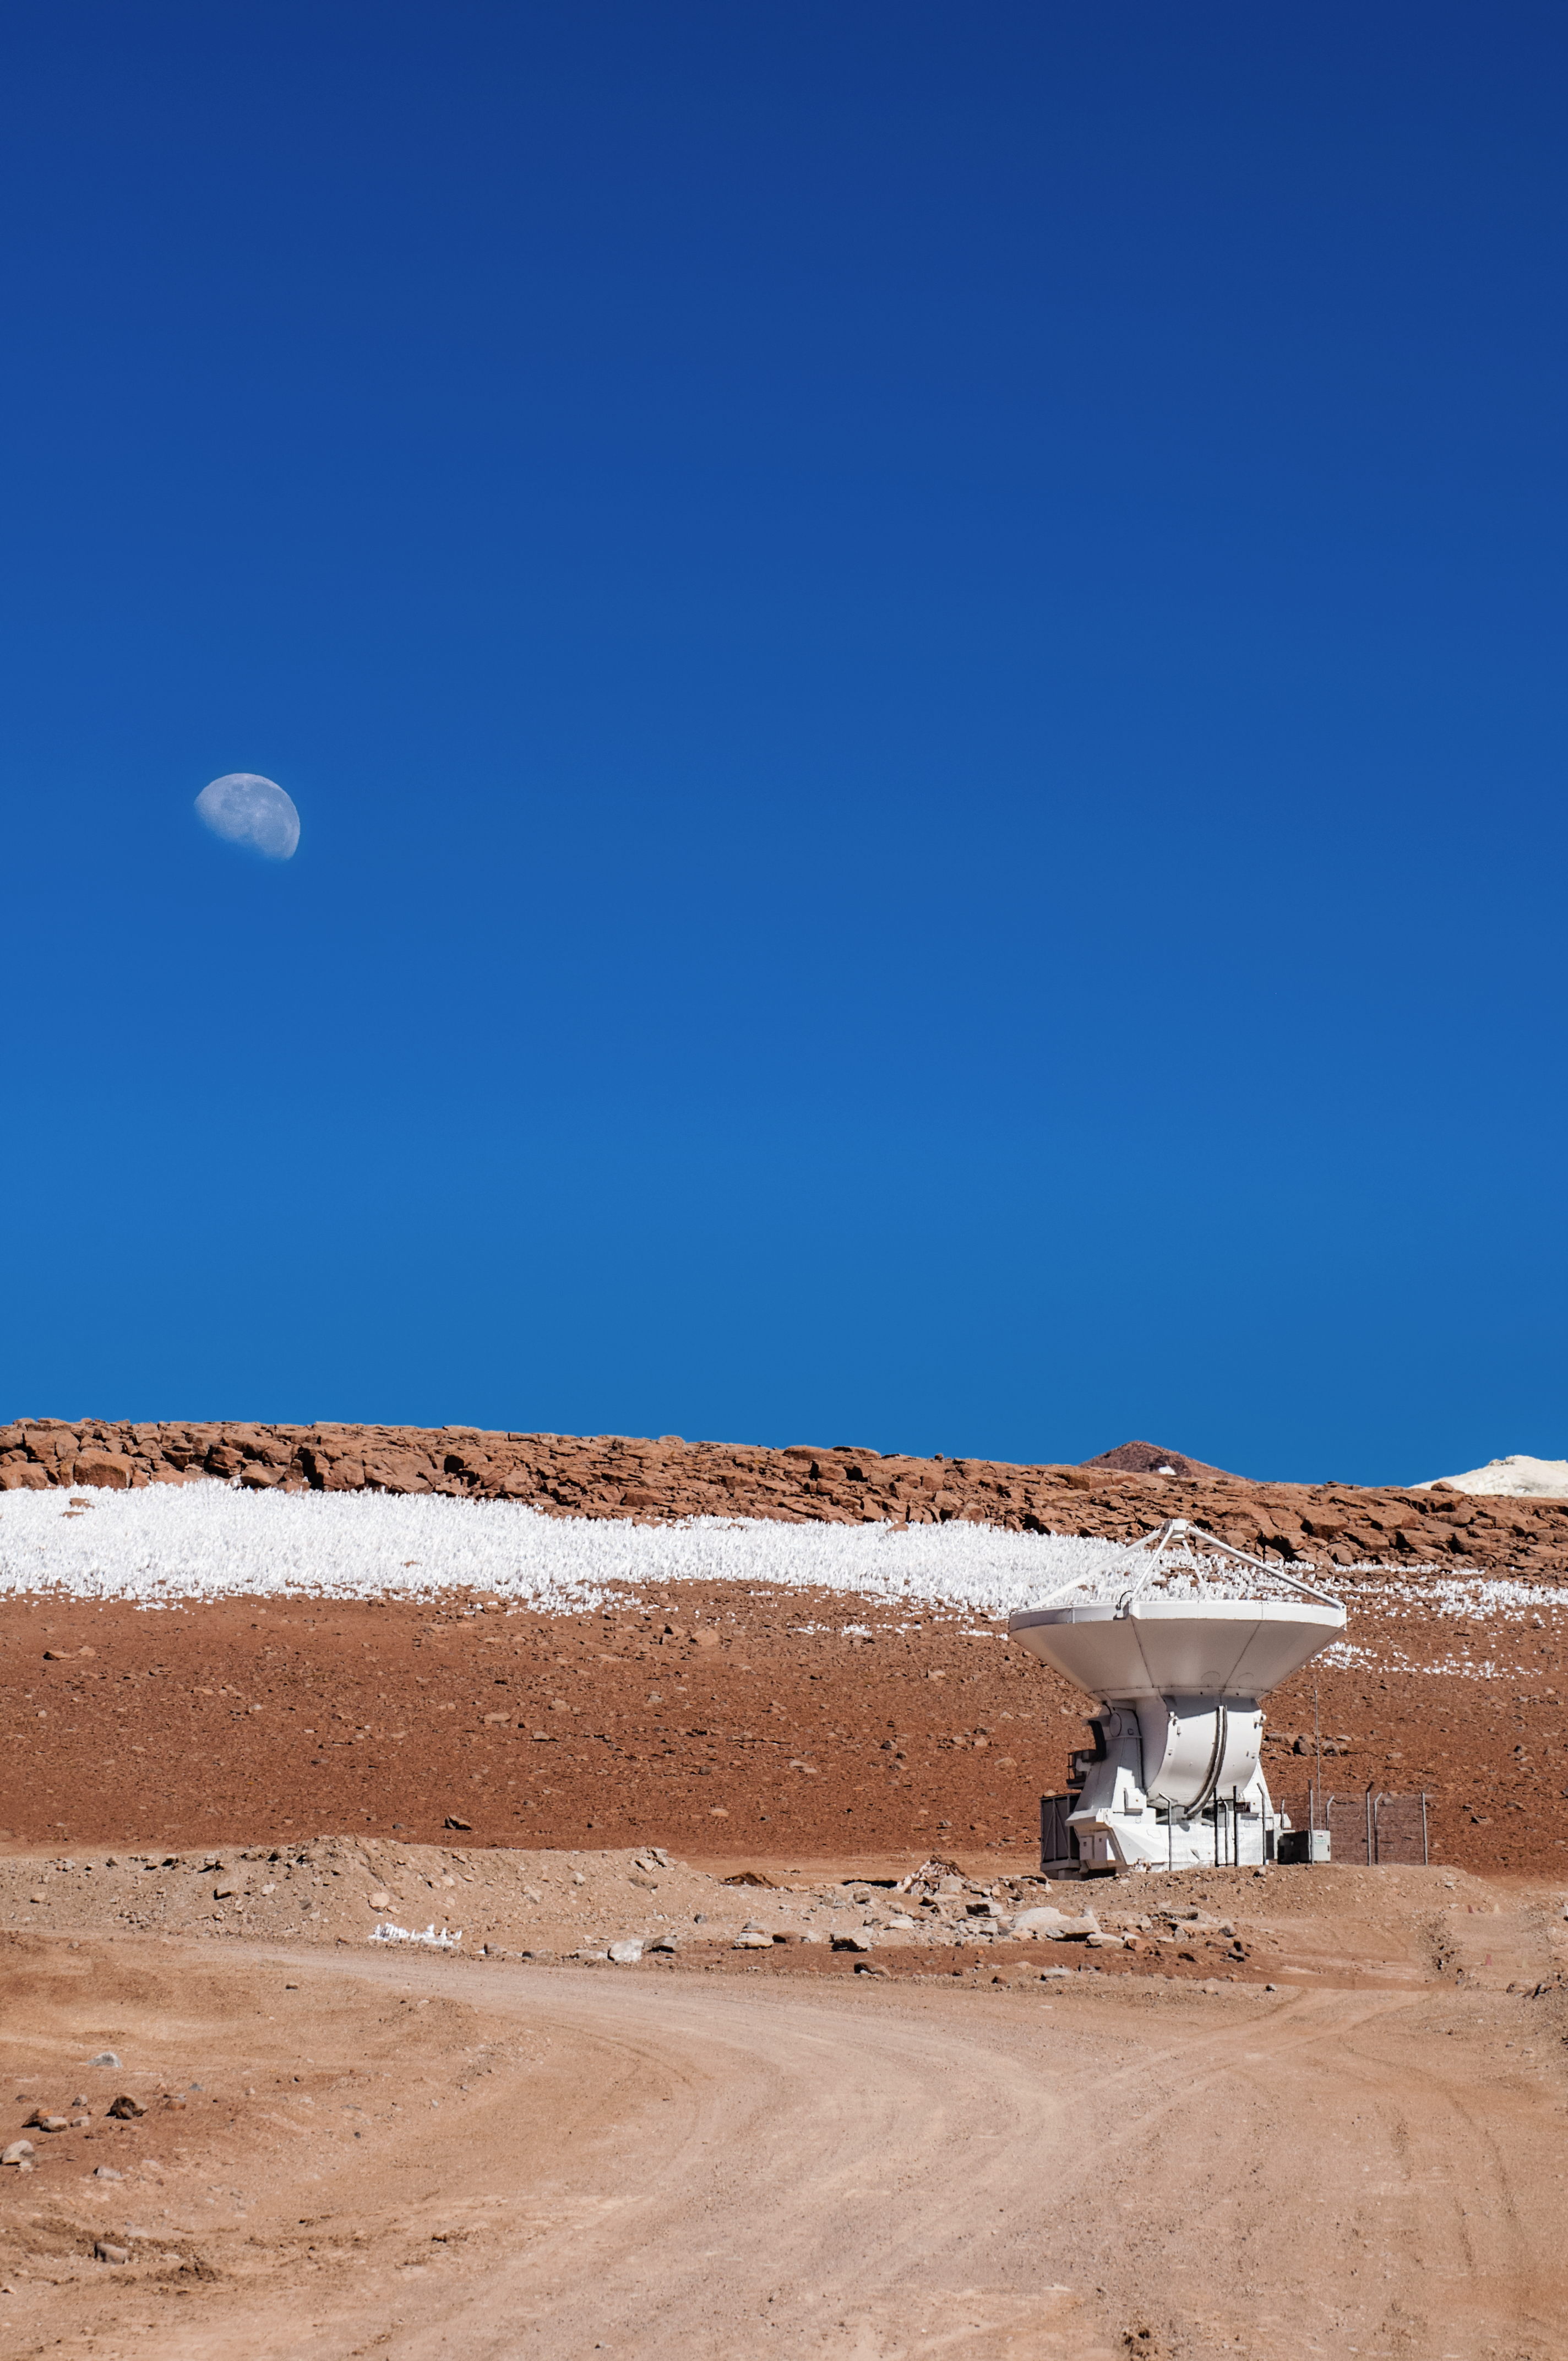

The Moon, the telescope and the big blue sky

A waning gibbous Moon is the backdrop to this photo of one of ALMA's telescopes. This photo shows how clear the skies can be in the Atacama desert and this fact twinned with the dry atmosphere combines to create perfect seeing conditions for the telescopes.

Credit: Sergio Otarola/ESO